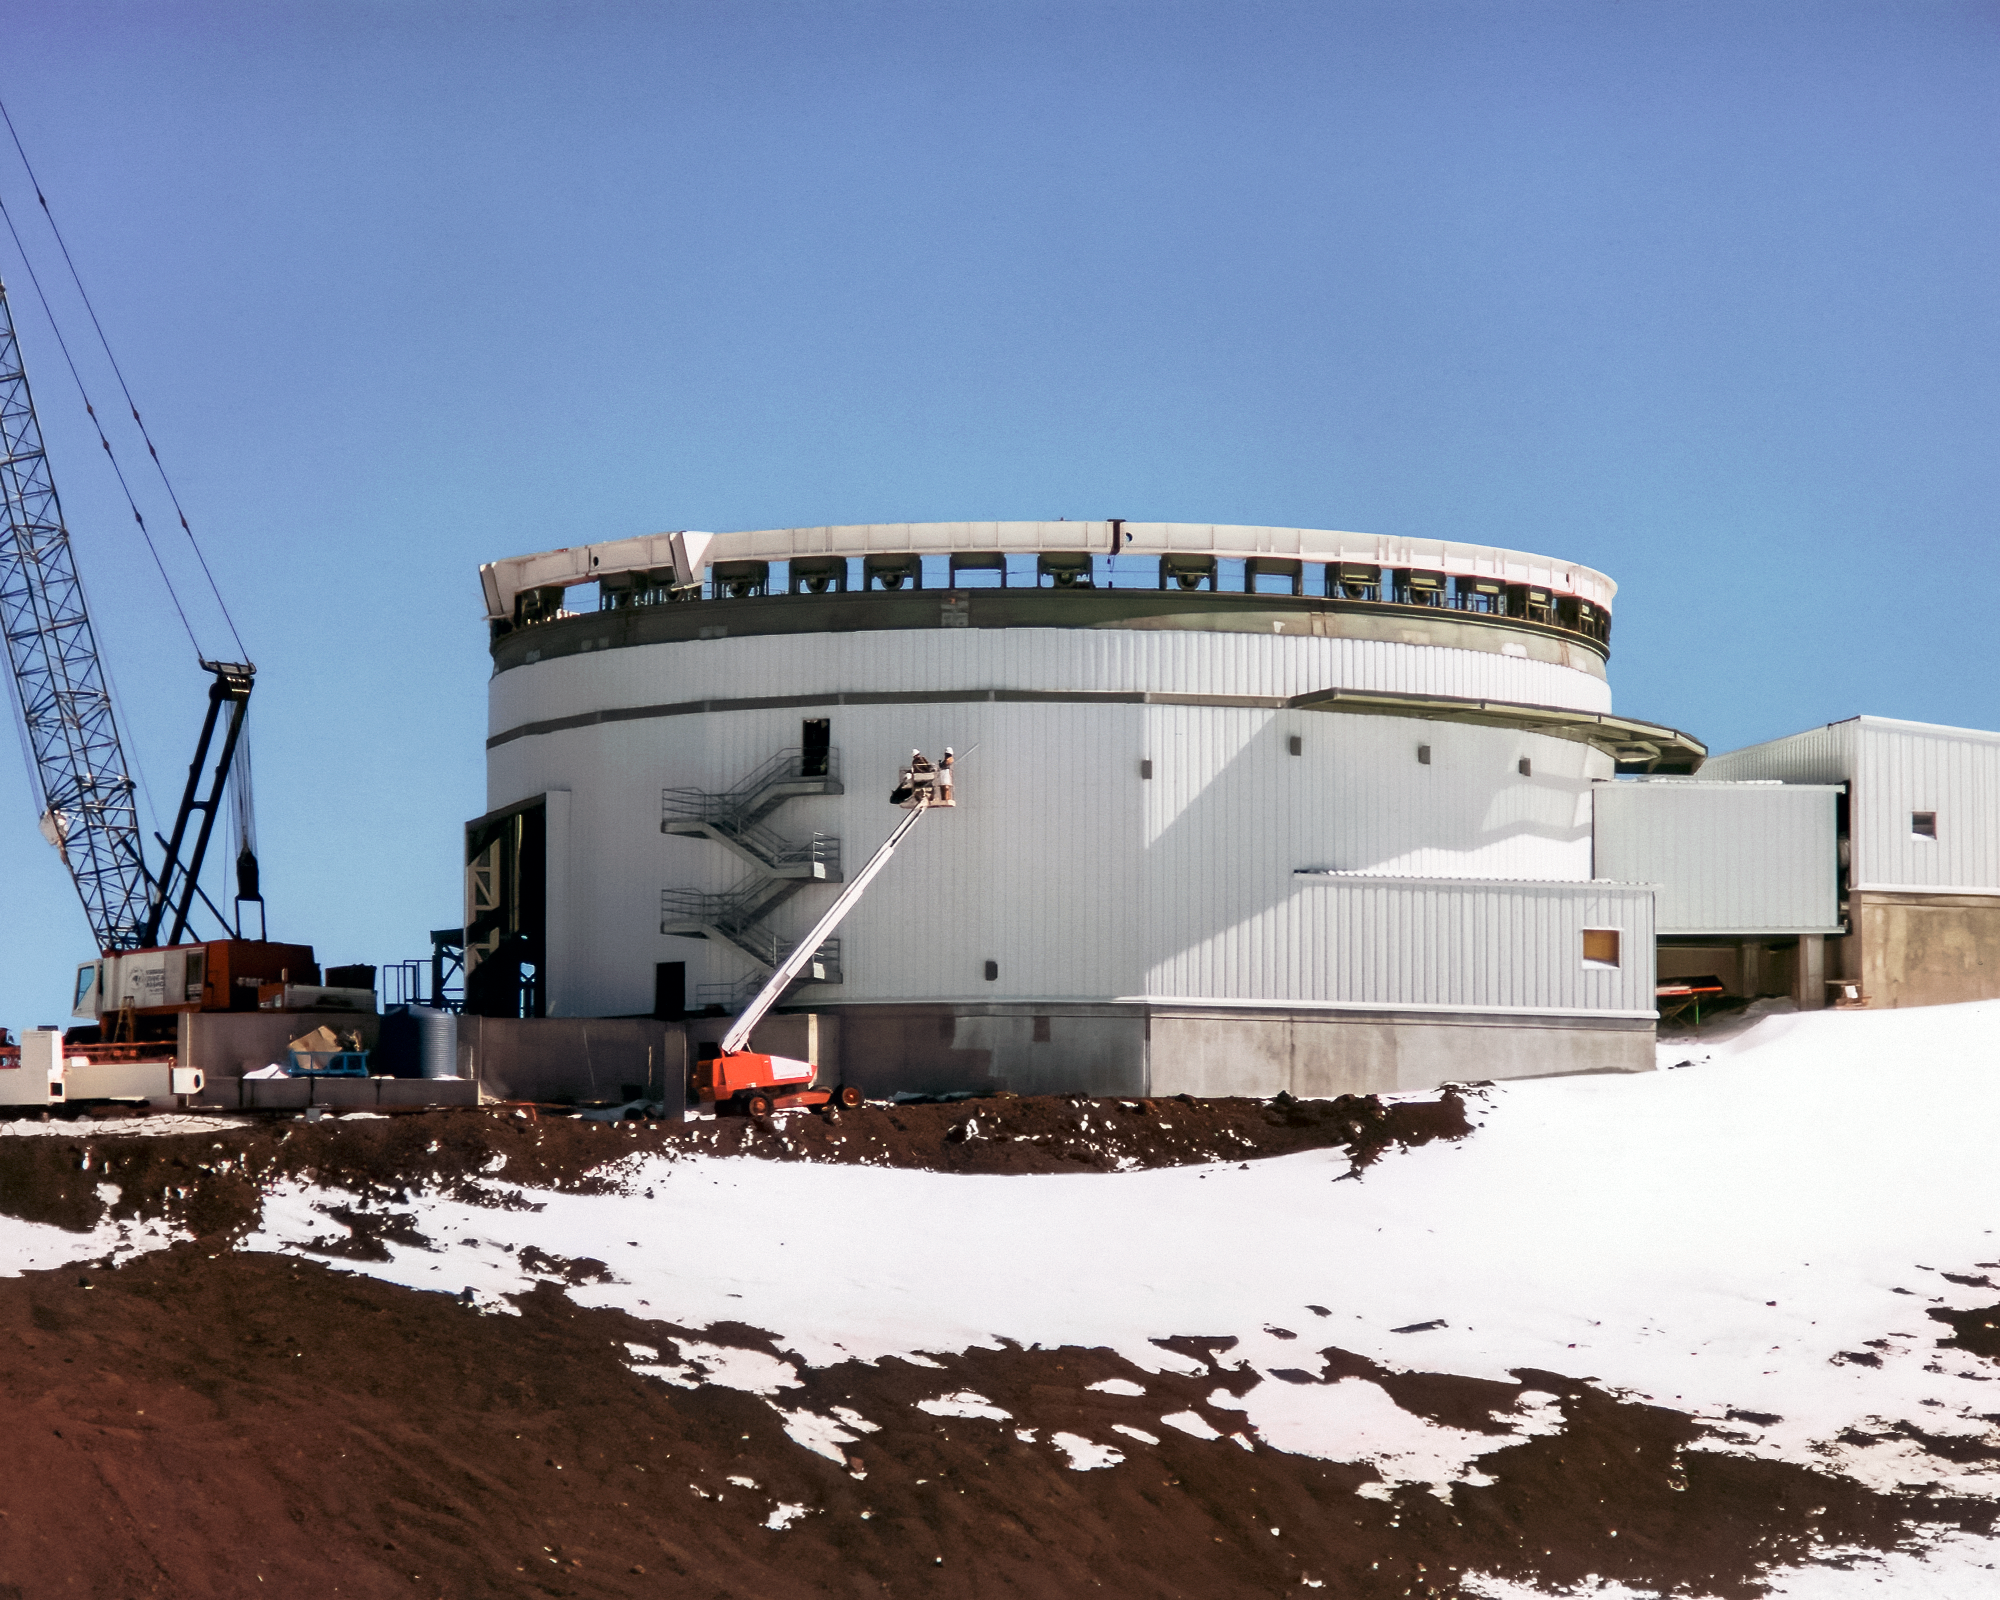

Constructing Gemini North's Enclosure

On snowy ground near the summit of Maunakea in Hawai‘i, a construction crew is busy building Gemini North telescope. The telescope's large enclosure is beginning to take shape. This image was taken in February 1997.

Credit: NOIRLab/NSF/AURA